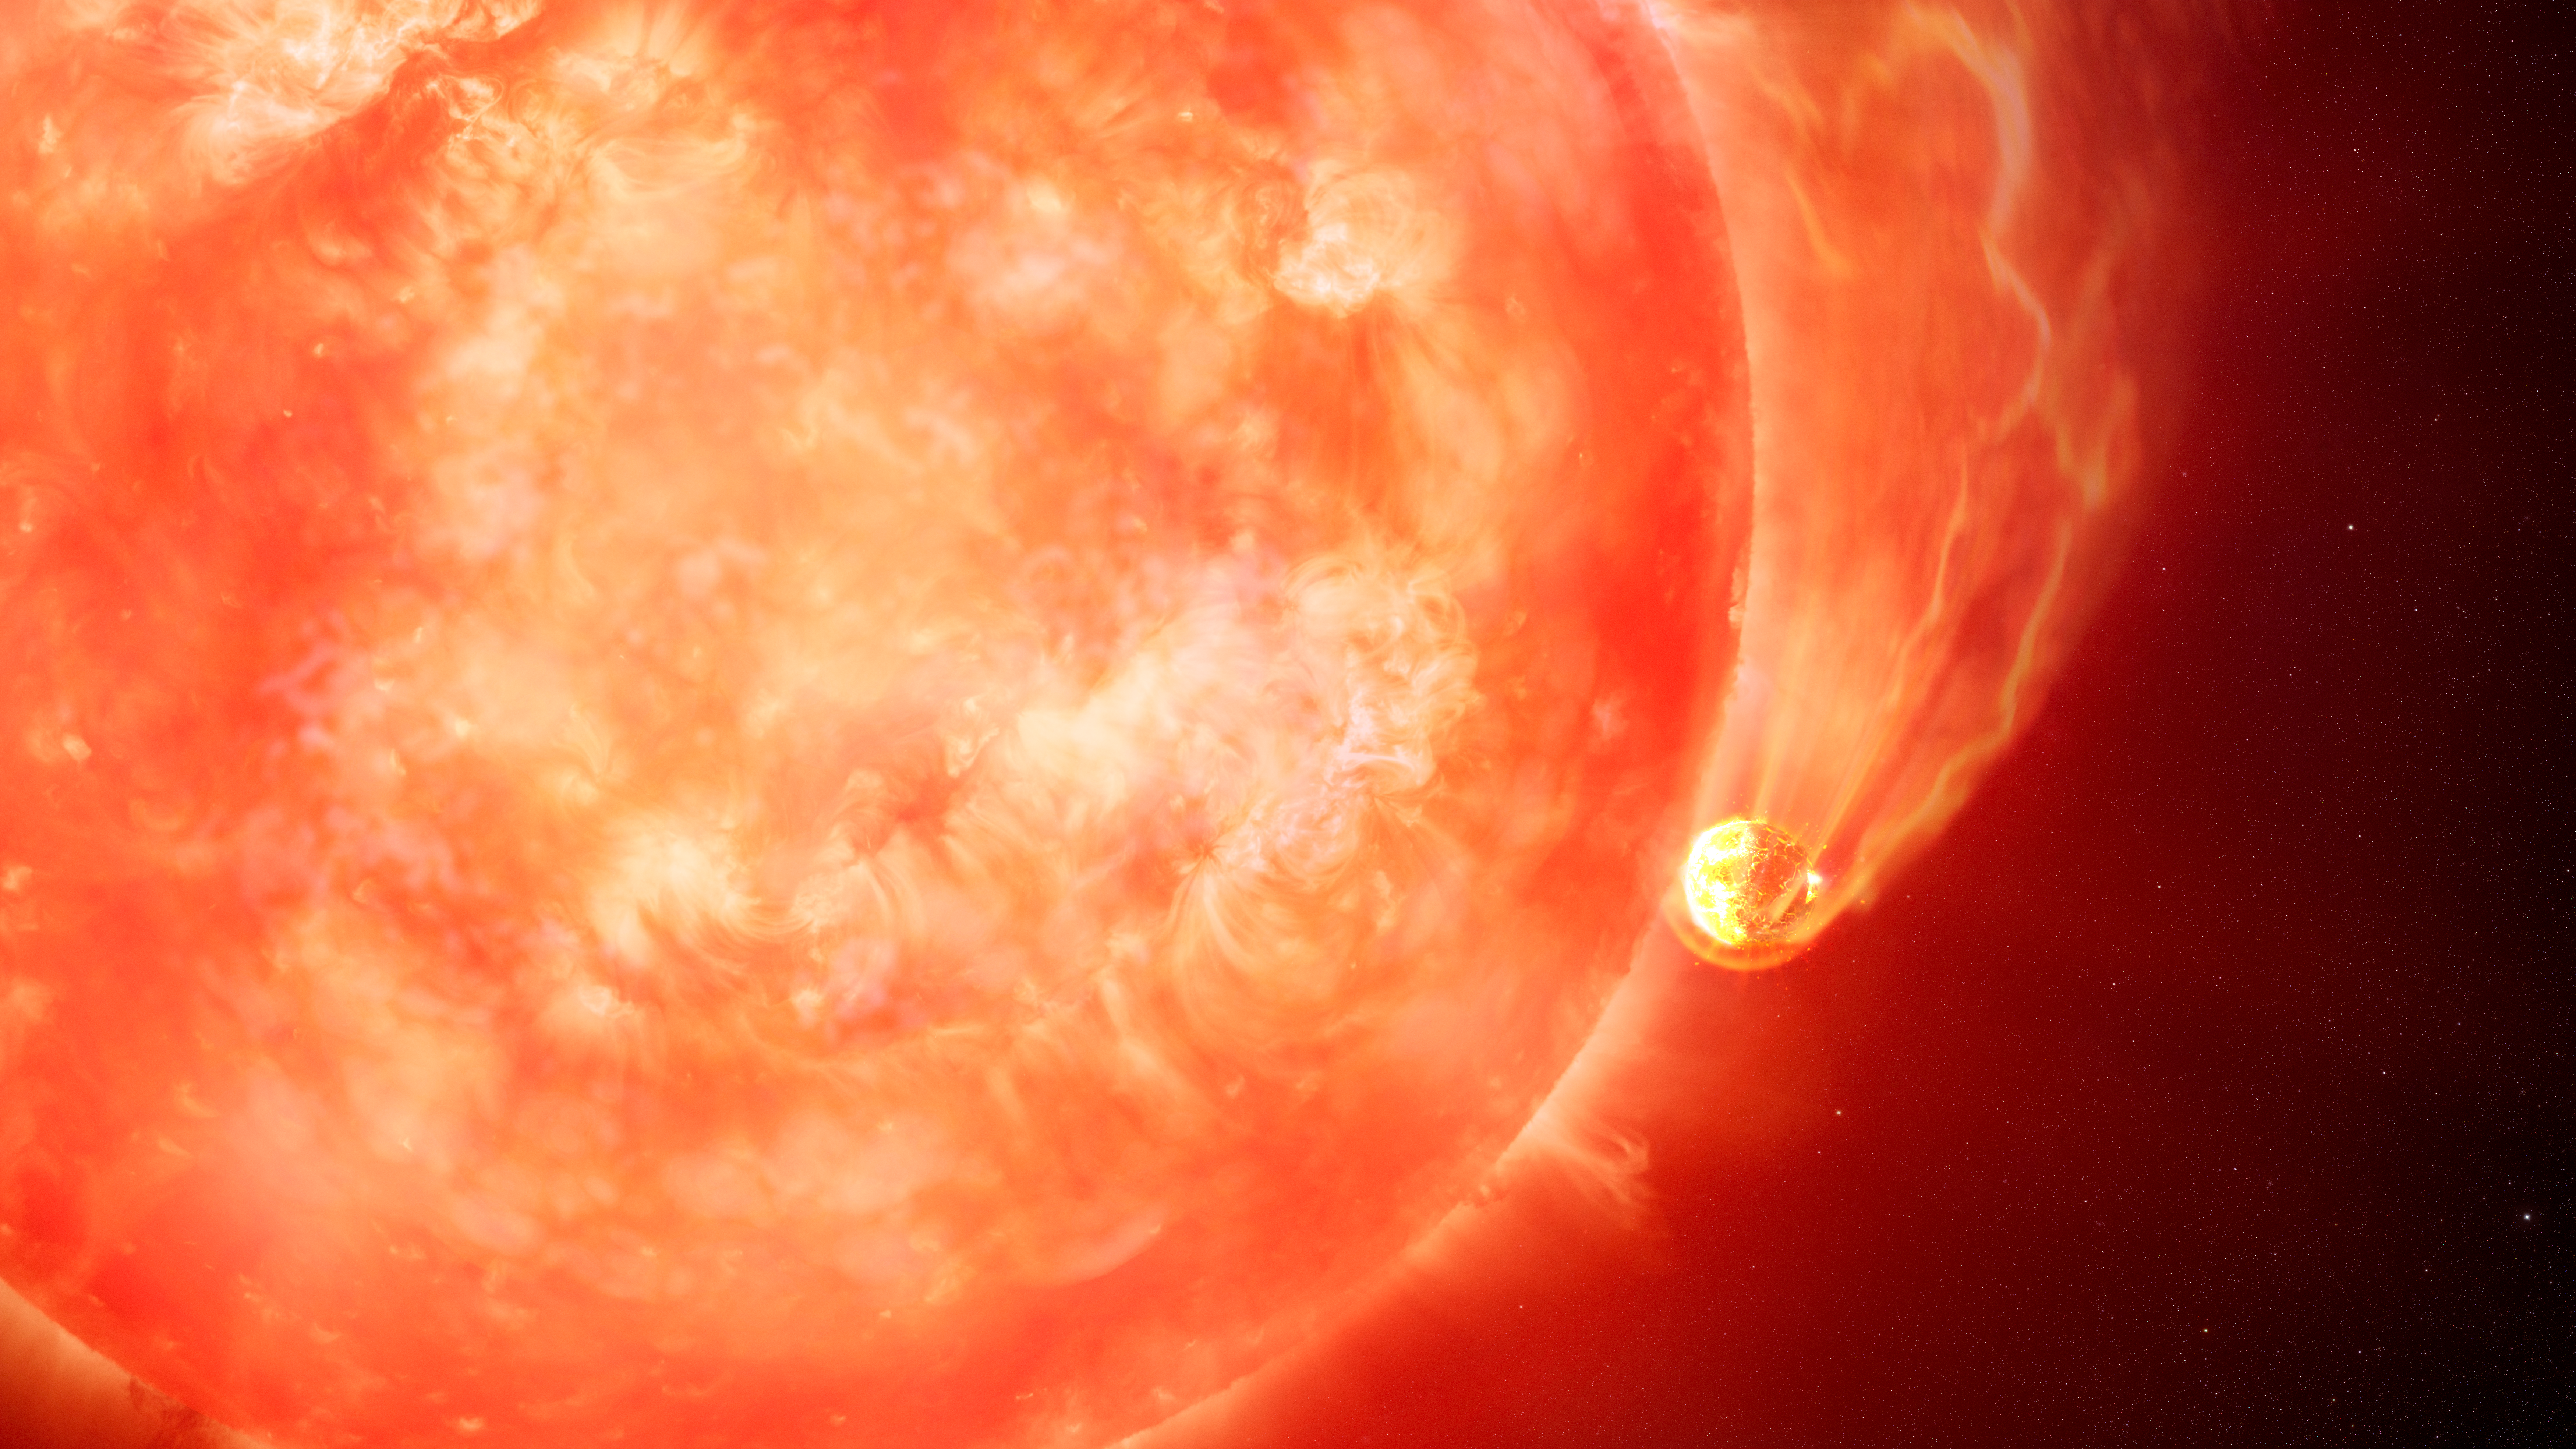

Artist Impression of a Star Devouring One of Its Planets

Astronomers using the Gemini South telescope in Chile, operated by NSF NOIRLab, have observed the first compelling evidence of a dying Sun-like star engulfing an exoplanet. The “smoking gun” of this event was seen in a long and low-energy outburst from the star — the telltale signature of a planet skimming along a star’s surface. This never-before-seen process may herald the ultimate fate of Earth when our own Sun nears the end of its life in about five billion years.

Credit: International Gemini Observatory/NOIRLab/NSF/AURA/M. Garlick/M. Zamani